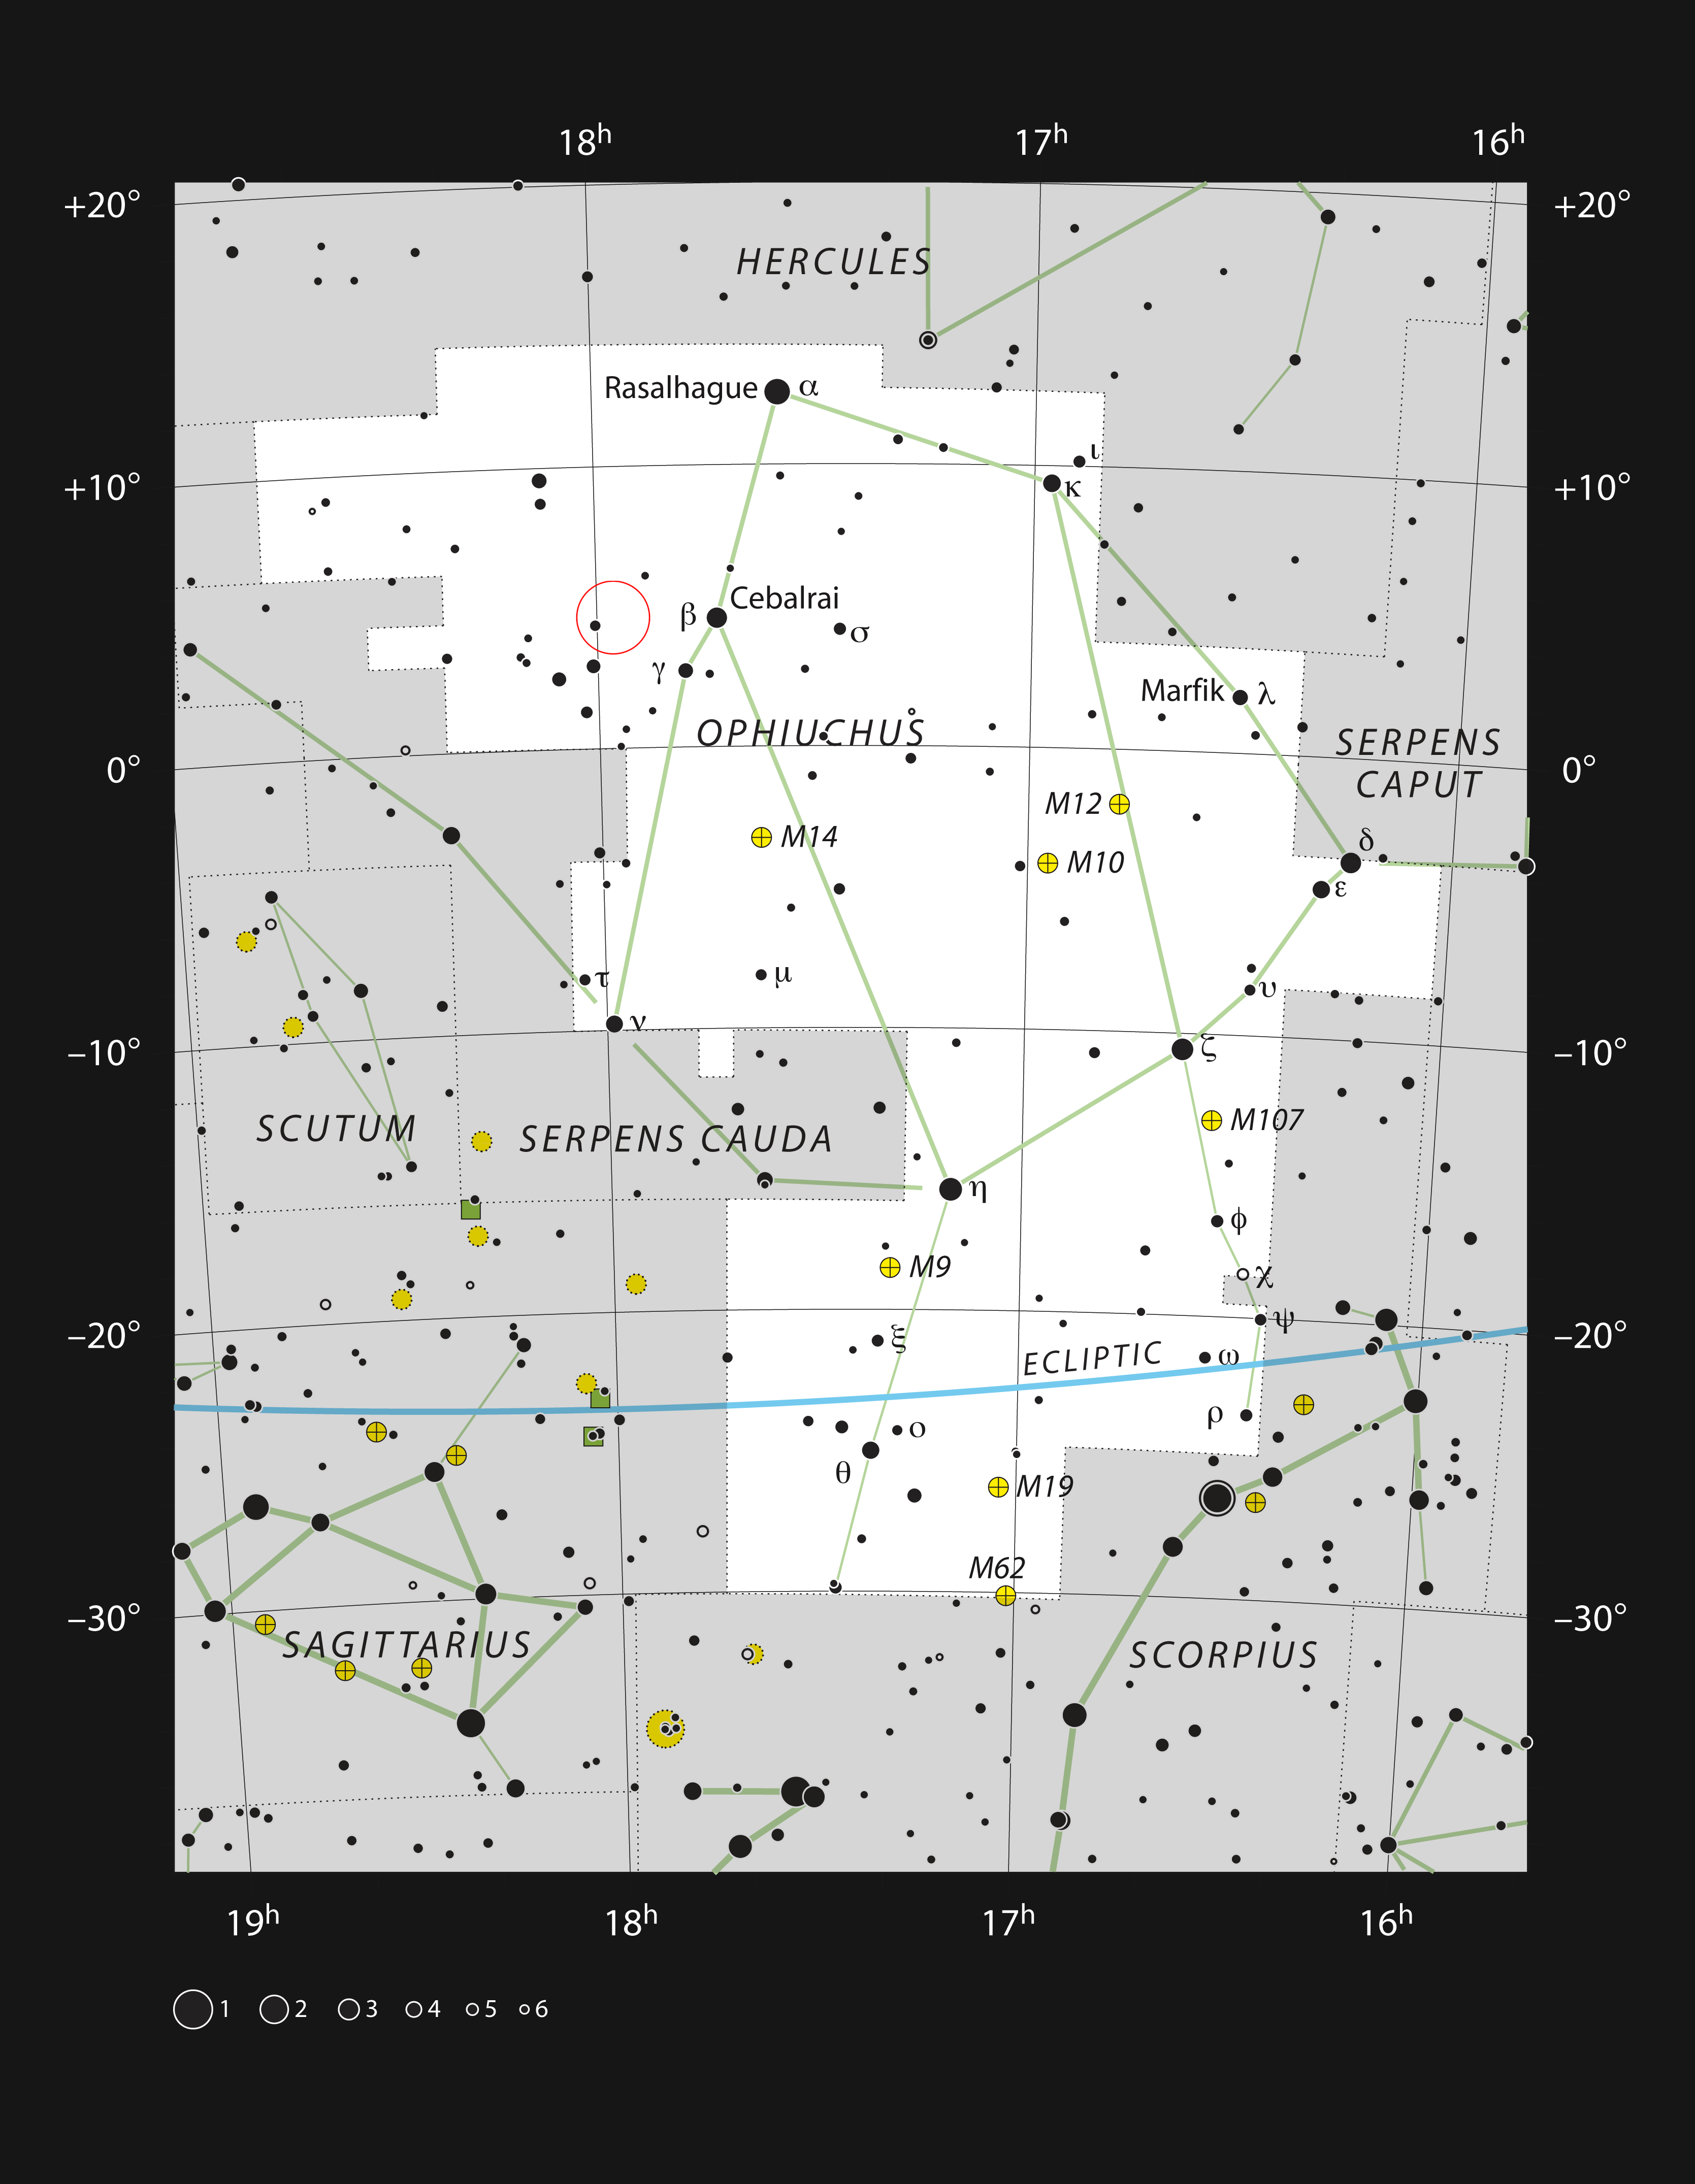

Barnard’s Star in the constellation Ophiuchus

This chart shows the constellation of Ophiuchus (the Serpent-Bearer), which straddles the celestial equator. The chart shows the location of Barnard’s Star and marks most of the stars visible to the unaided eye on a clear dark night.

Credit: ESO, IAU and Sky & Telescope